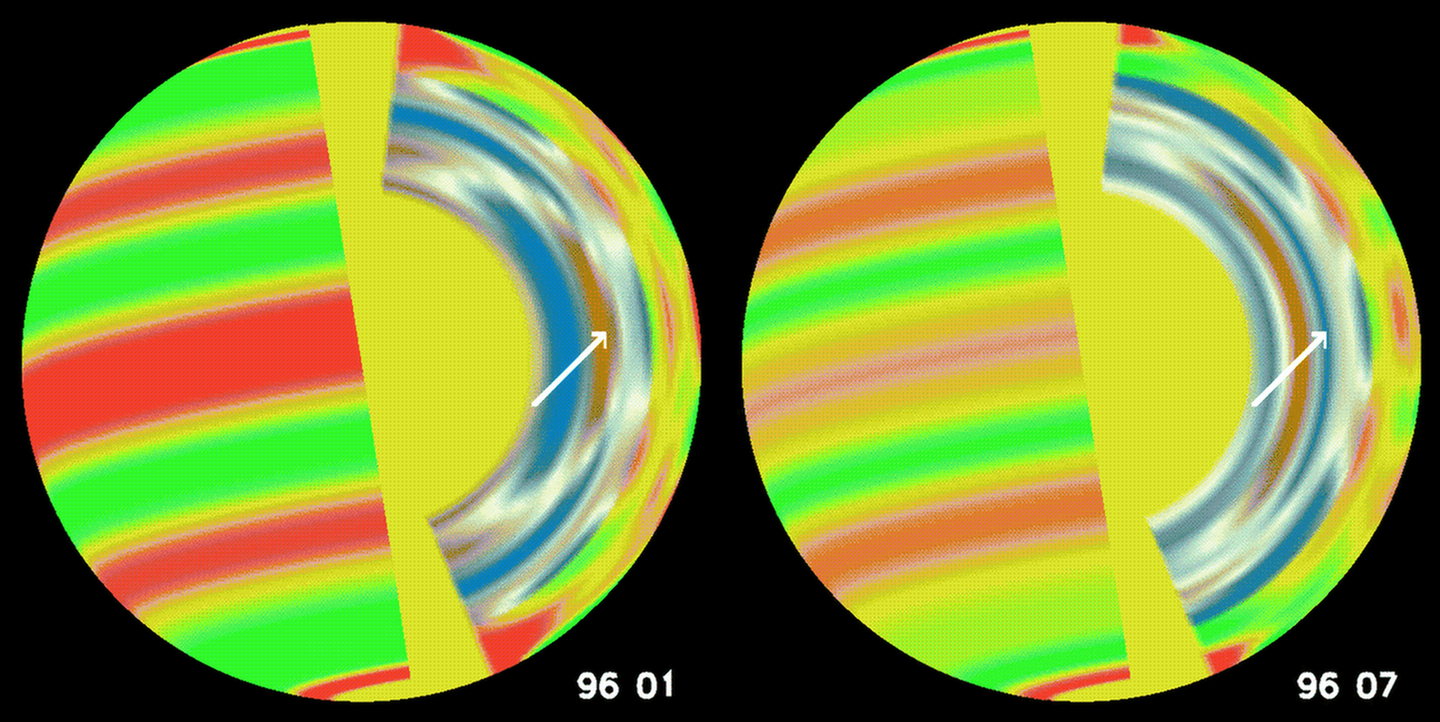

The Beat Goes On - Inside The Sun

These cutaway images show snapshots of the changing solar rotation at two different times about six months apart, on the surface (left side of images) and below the solar surface. Near the surface the rotation is faster than average in the red areas and slower in the green; deeper down red indicates faster than average rotation and blue indicates slower rotation.

Credit: AURA/NSO/National Science Foundation